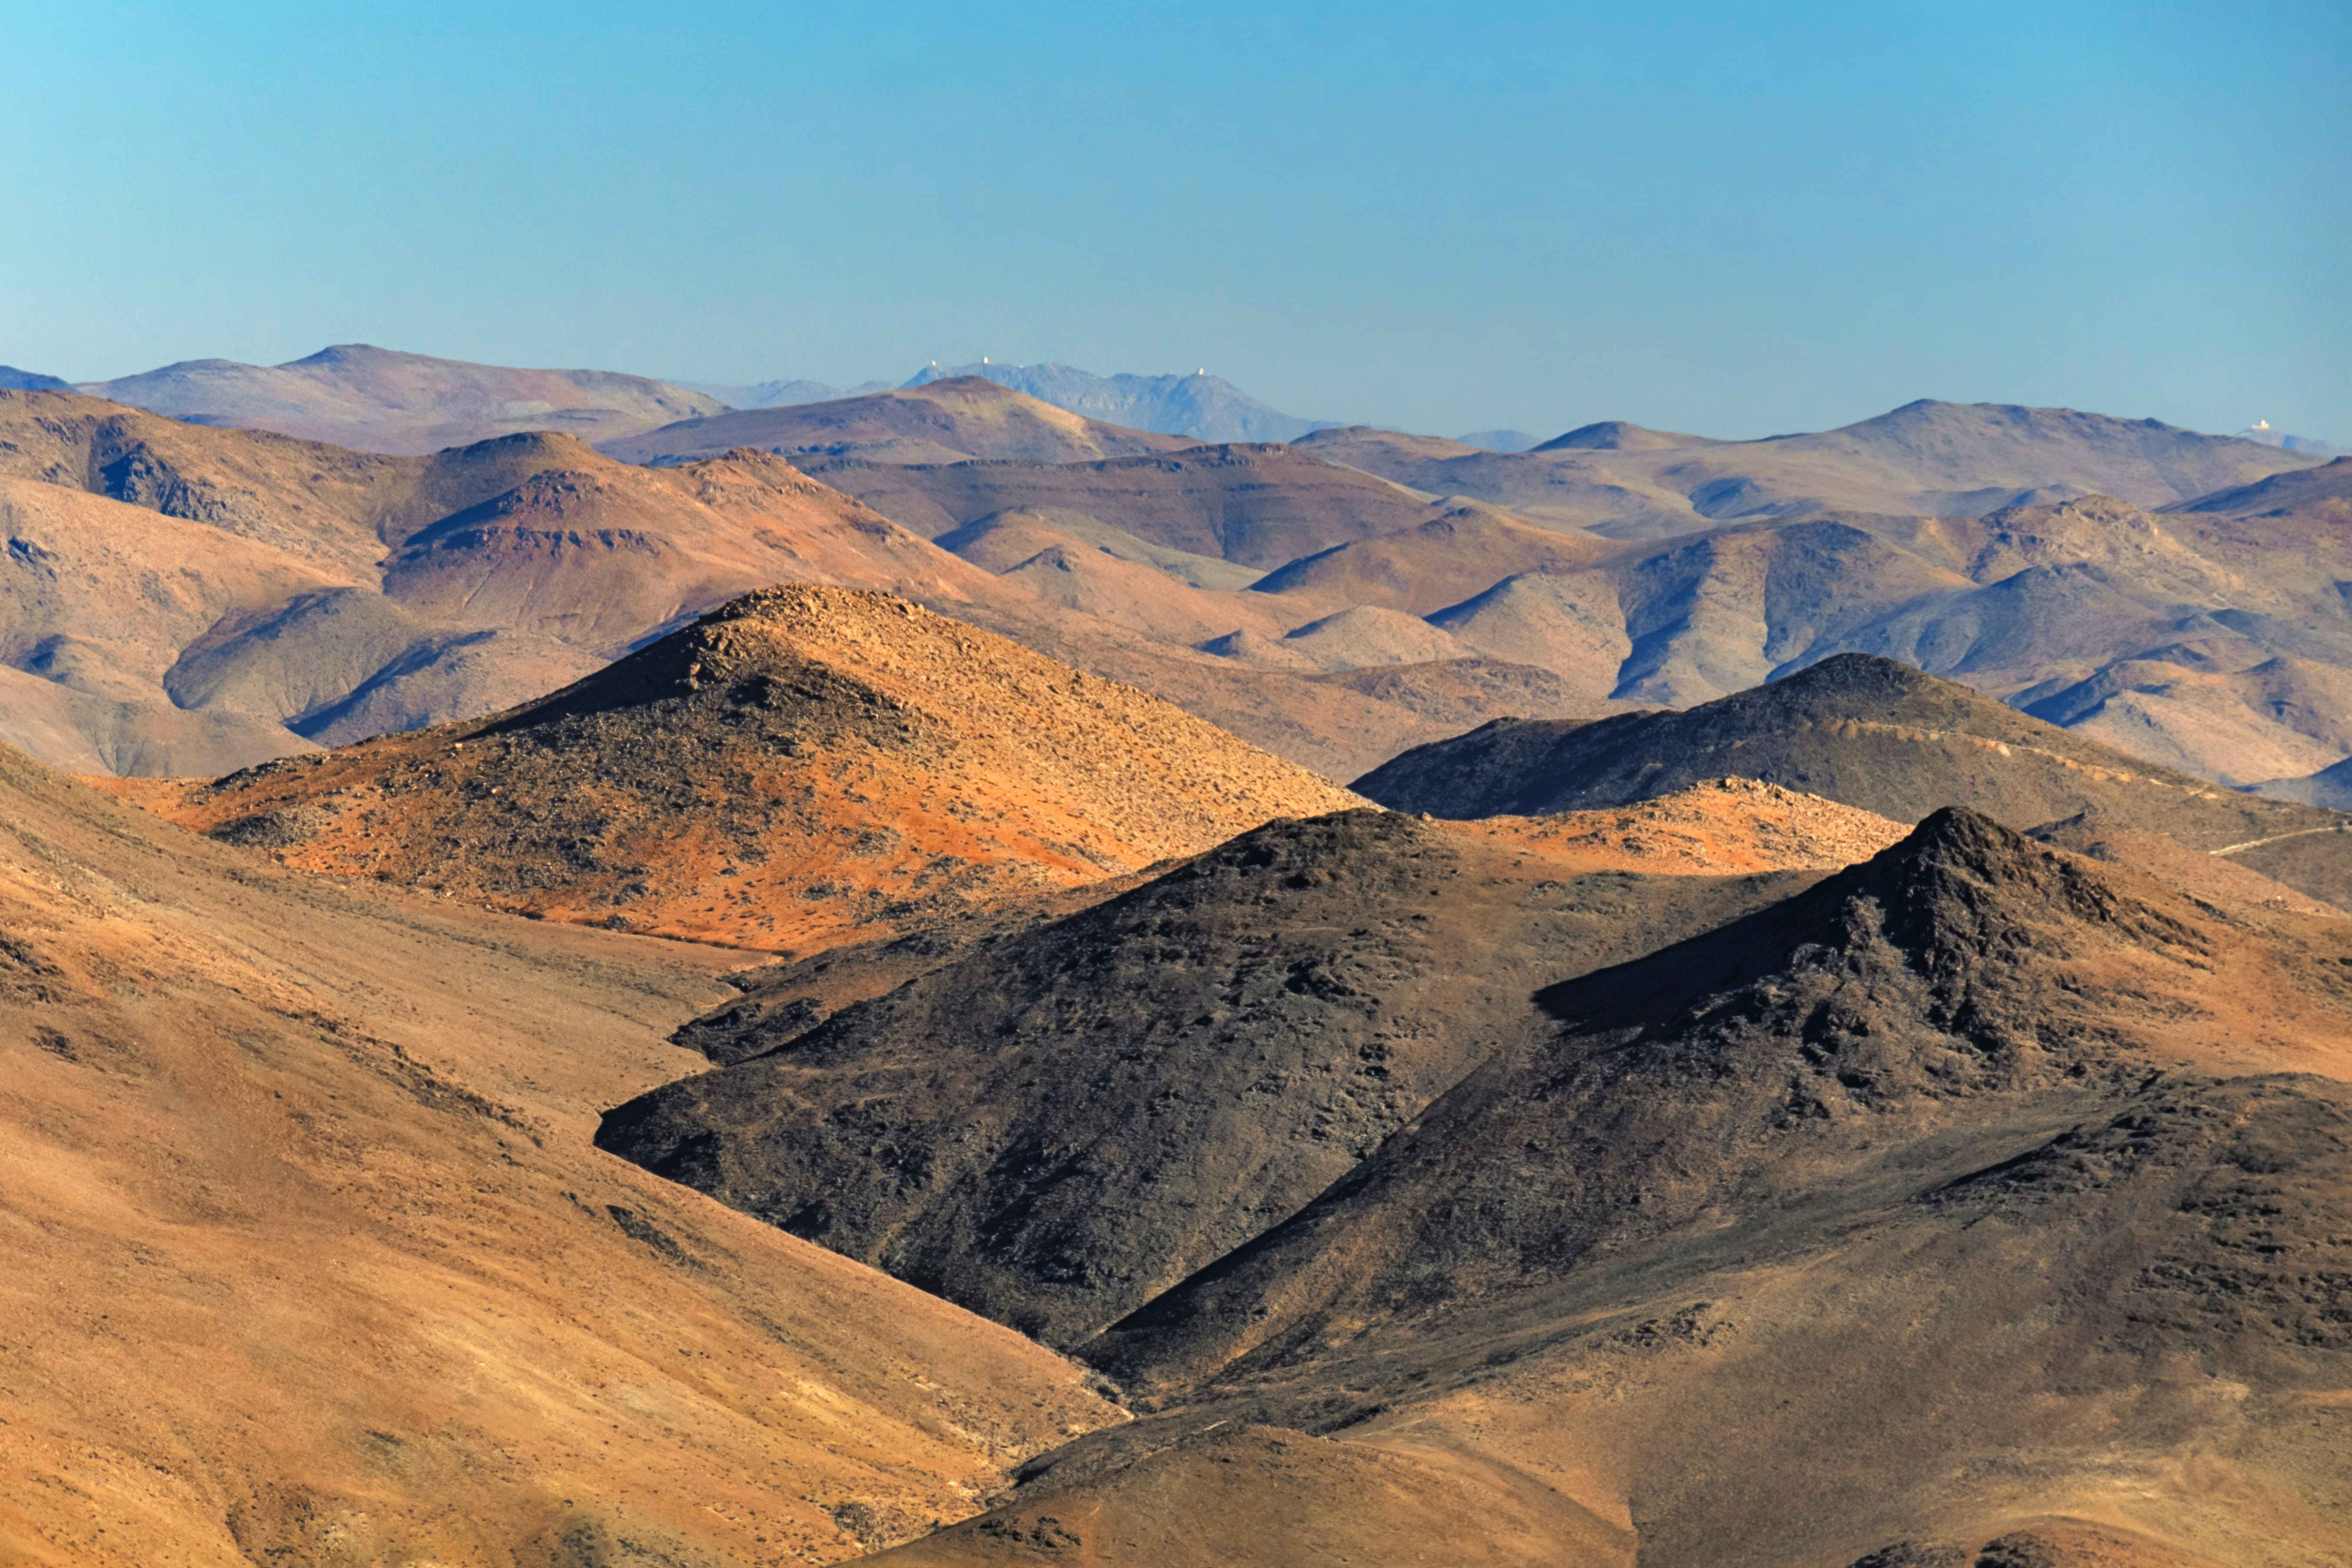

Distant Telescopes of the Chilean Mountaintops

Looking south across 100 kilometers (62 miles) of the Andean mountains in Chile, several telescopes dot the peaks on the horizon. On top of Cerro Pachón (center background), from left to right, are the Southern Astrophysical Research (SOAR) Telescope, the Gemini South telescope (one half of the International Gemini Observatory), and Vera C. Rubin Observatory. About 10 kilometers (6.2 miles) west is the mountain Cerro Tololo where the Víctor M. Blanco 4-meter Telescope sits (far right in the image). Both peaks have telescopes that are part of Cerro Tololo Inter-American Observatory (CTIO), a Program of NSF NOIRLab. This image was captured from the site of La Silla Observatory, operated by the European Southern Observatory (ESO). The North Chile is home to a plethora of observatories all making the most of the dry desert climate, cloudless skies, and low light pollution. You can find a the complementary view of the La Silla Observatory from Cerro Pachón here and an annotated version of those photographs here.

Credit: NOIRLab/NSF/AURA/J. Srba (Astronomical Institute of the Czech Academy of Sciences)